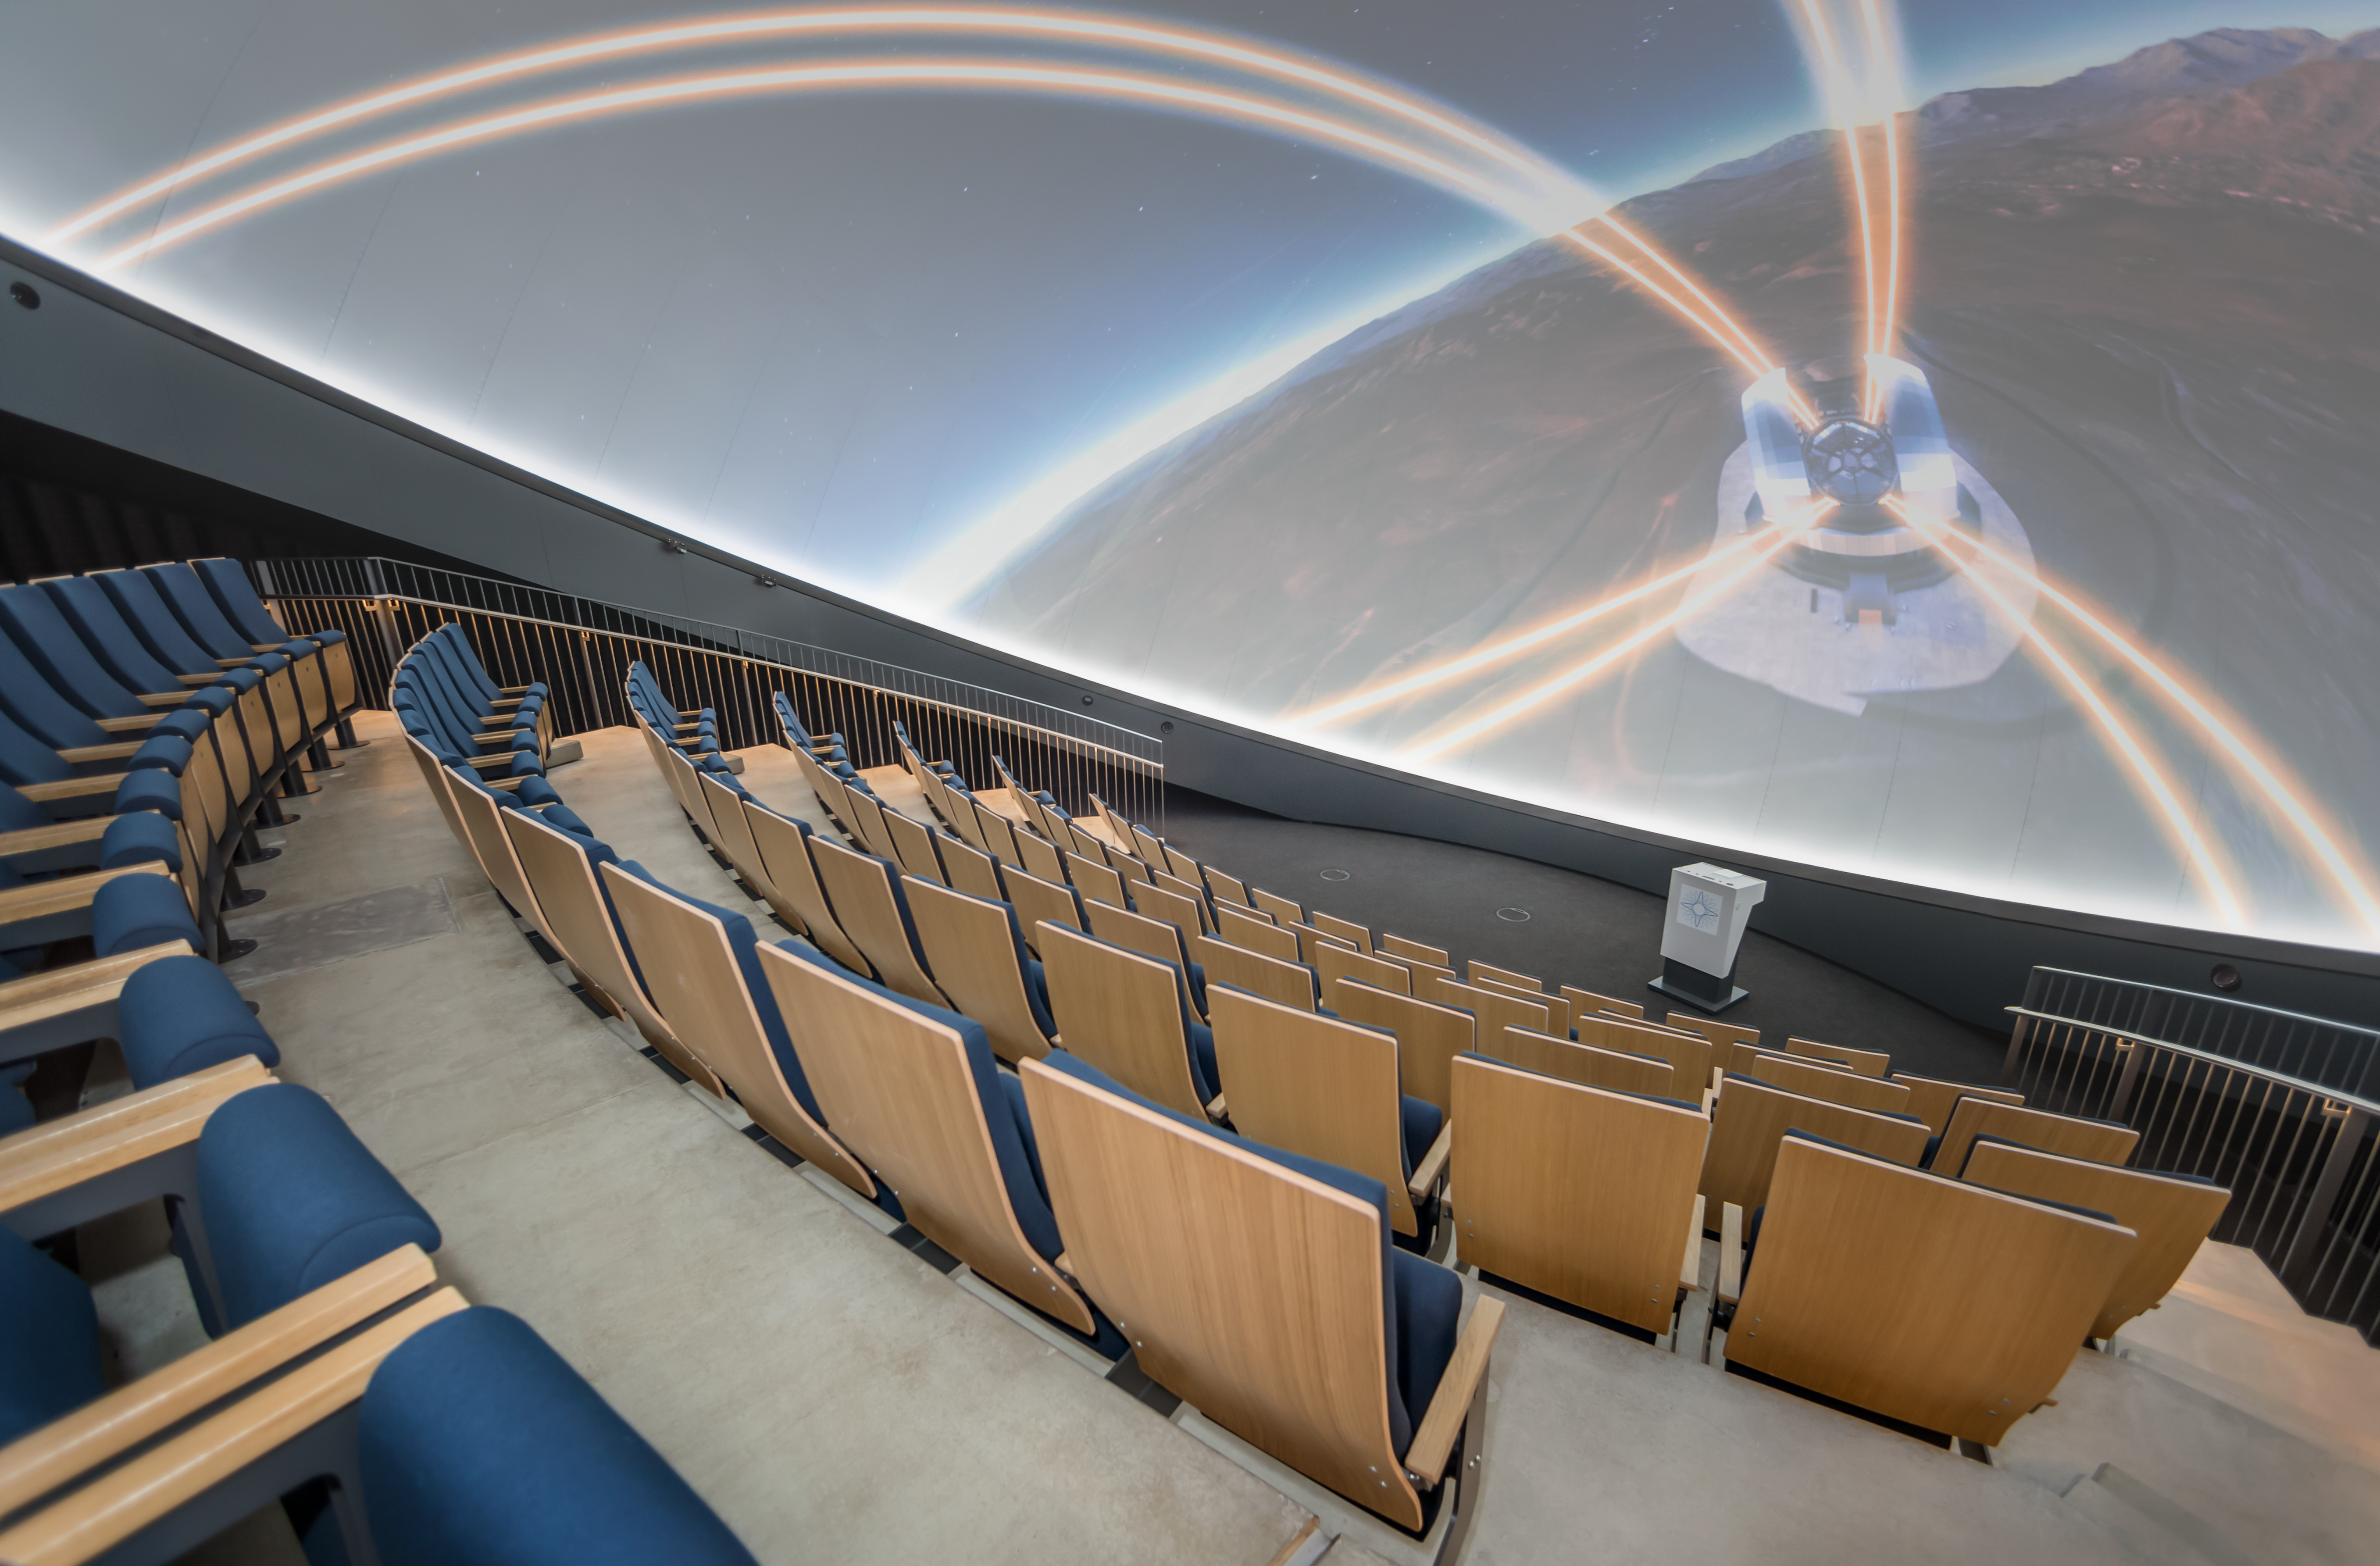

Lasers on the dome

This image shows the interior of the ESO Supernova Planetarium & Visitor Centre's state-of-the-art digital planetarium. On the 360-degree screen, the laser guide stars of the ELT arc across the dome in a captivating laser show.

The dome can seat up to 109 visitors, has an inclination of 25 degrees, and gives you the experience of not only watching a show, but also of being in the middle of the action in the Universe. This, combined with the most up-to-date programmes for our planetarium shows, creates a stunning experience that completely immerses you in space!

Credit: ESO/P. Horálek